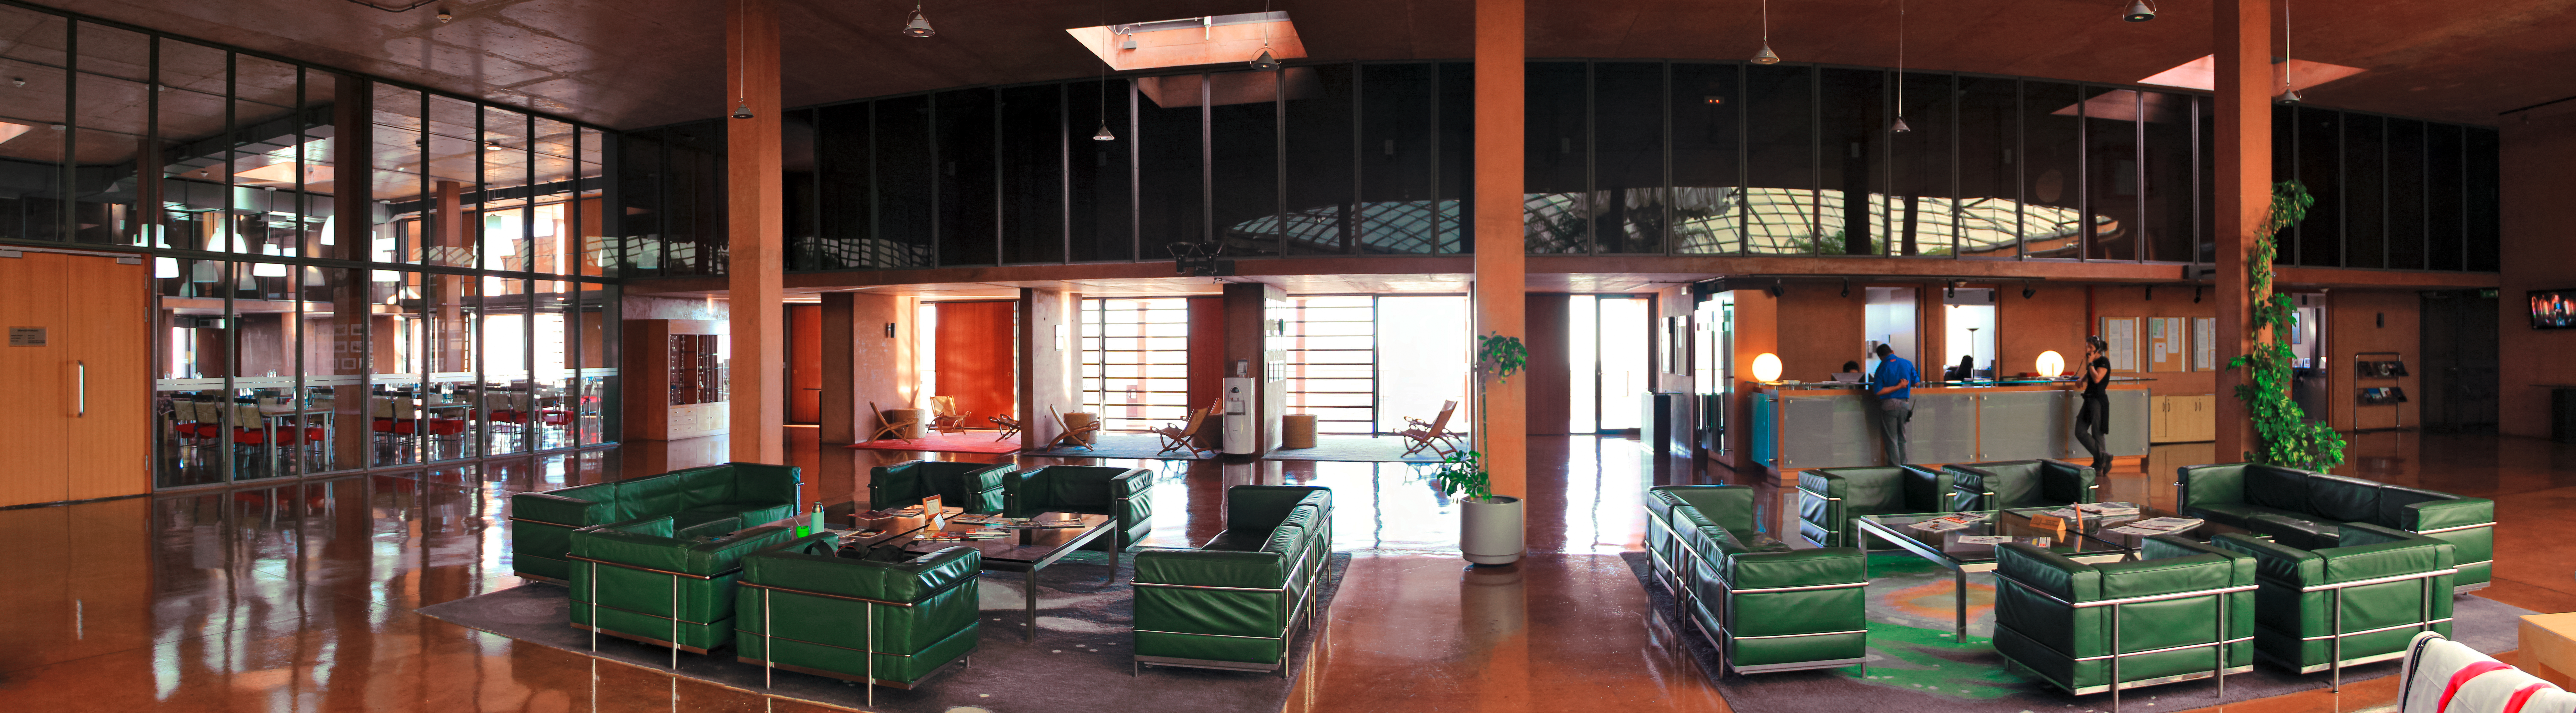

ESO's Paranal Residencia

The reception area of ESO's Paranal Residencia is captured in this revealing image. The Residencia provides a tranquil and relaxing retreat from the harsh Atacama Desert environment for the astronomers and support staff that visit the observatories.

Credit: D. Schreiner and S. Degezelle/ESO